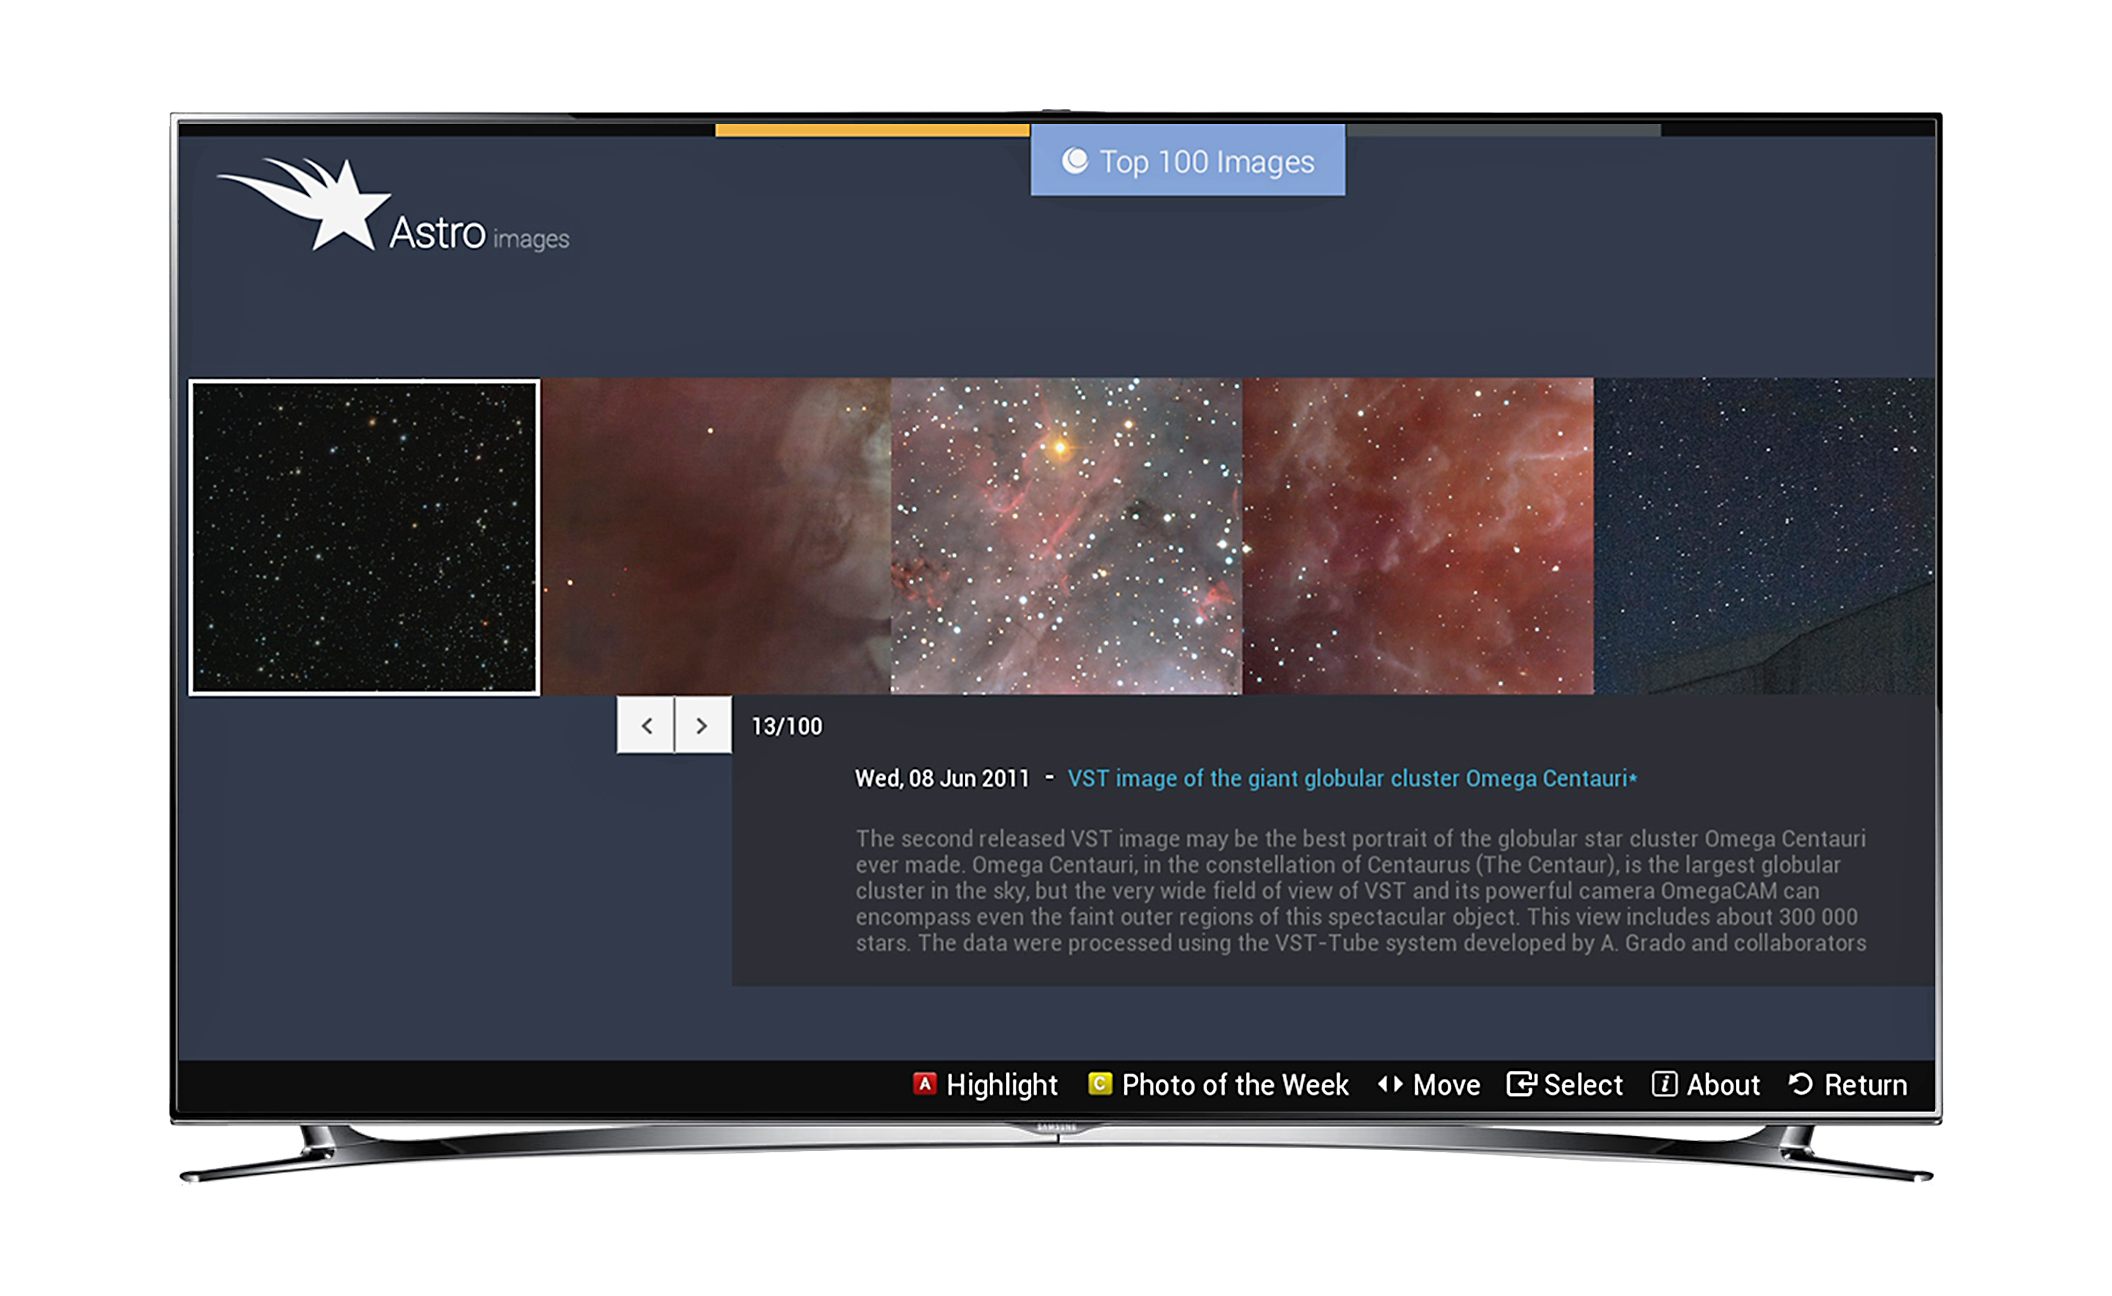

Screenshot of astroimages application for smart TVs

This screen shot shows how the Astroimages App on Samsung smart TVs displays spectacular images and other information from ESO. In this view a selection of the top 100 images are being offered.

Credit: Samsung/ESO